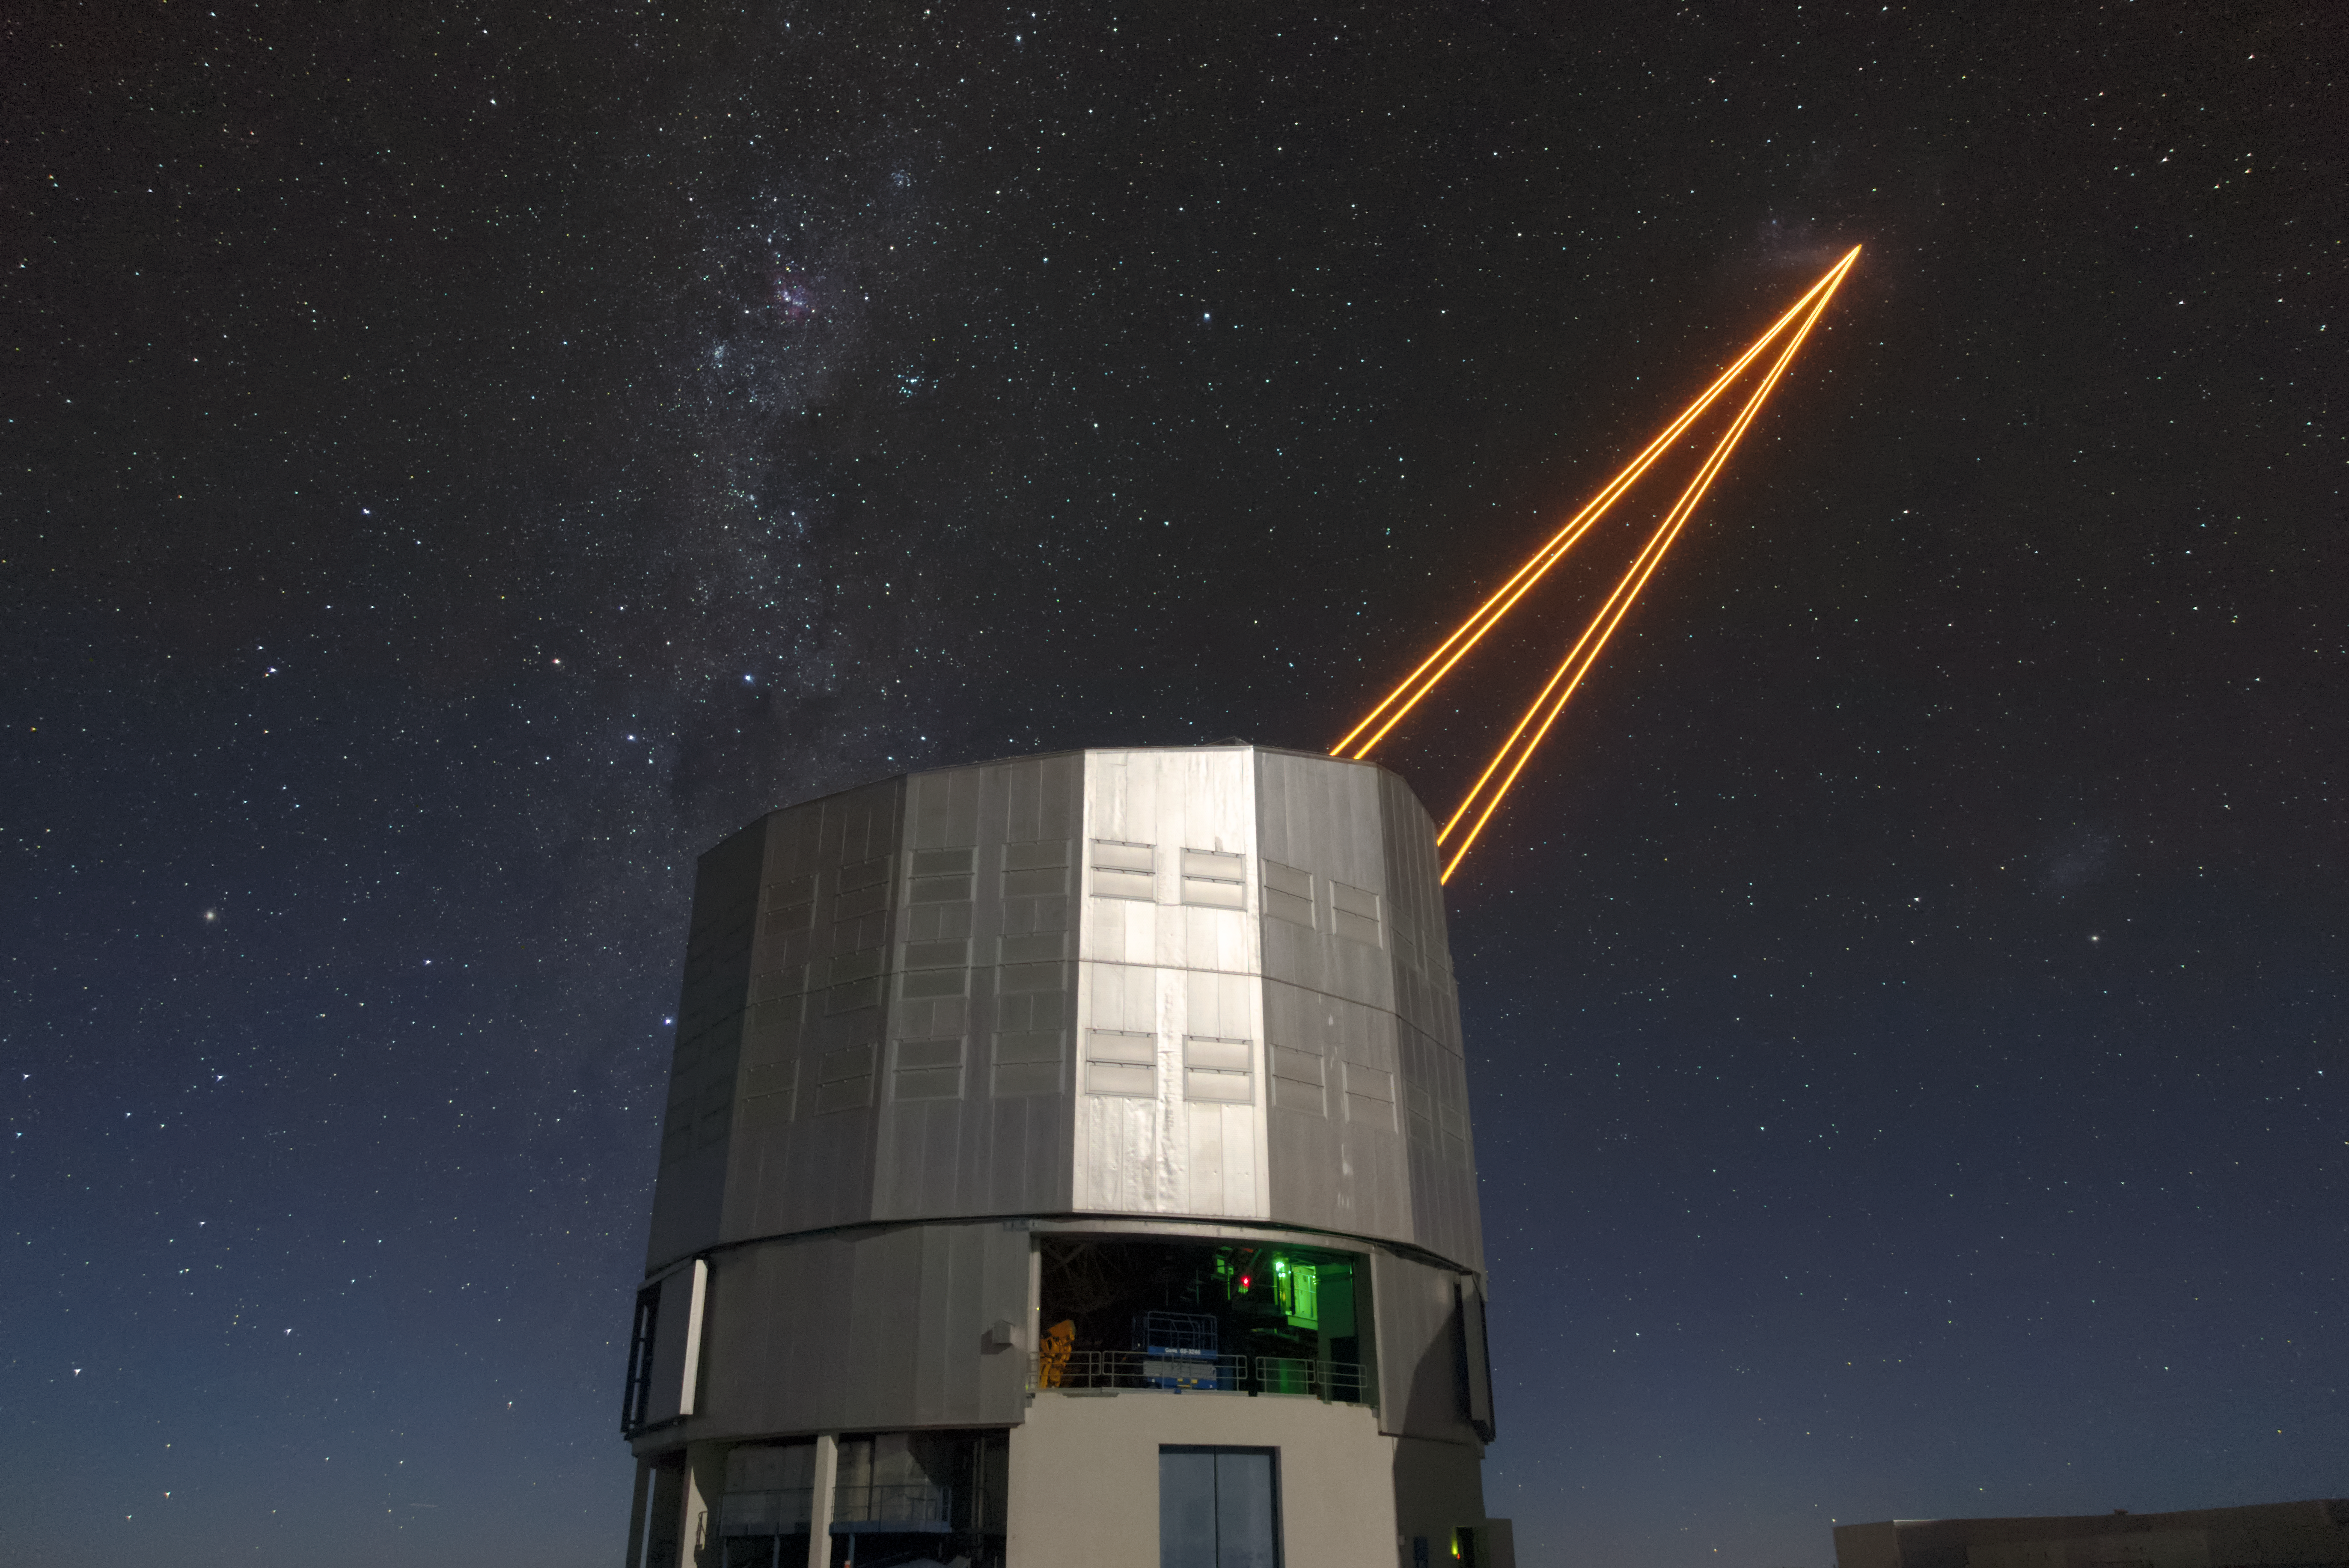

Yepun to the Universe

Unit Telescope 4 (Yepun) of ESO's Very Large Telescope (VLT) sends laser light up into the sky over the Chilean Atacama Desert. The laser light creates an artificial guide star, which functions as part of the Adaptive Optics (AO) system, state-of-the-art technology that corrects the blurring effects of Earth's atmosphere to produce sharper images of astronomical objects. The AO system is just one aspect of the sophisticated technology installed on the VLT that makes it the world's most advanced optical instrument. This status means it is well placed to make the most of the exceptionally clear skies that it has a front-row view of.

Credit: Matthias Siedel/ESO